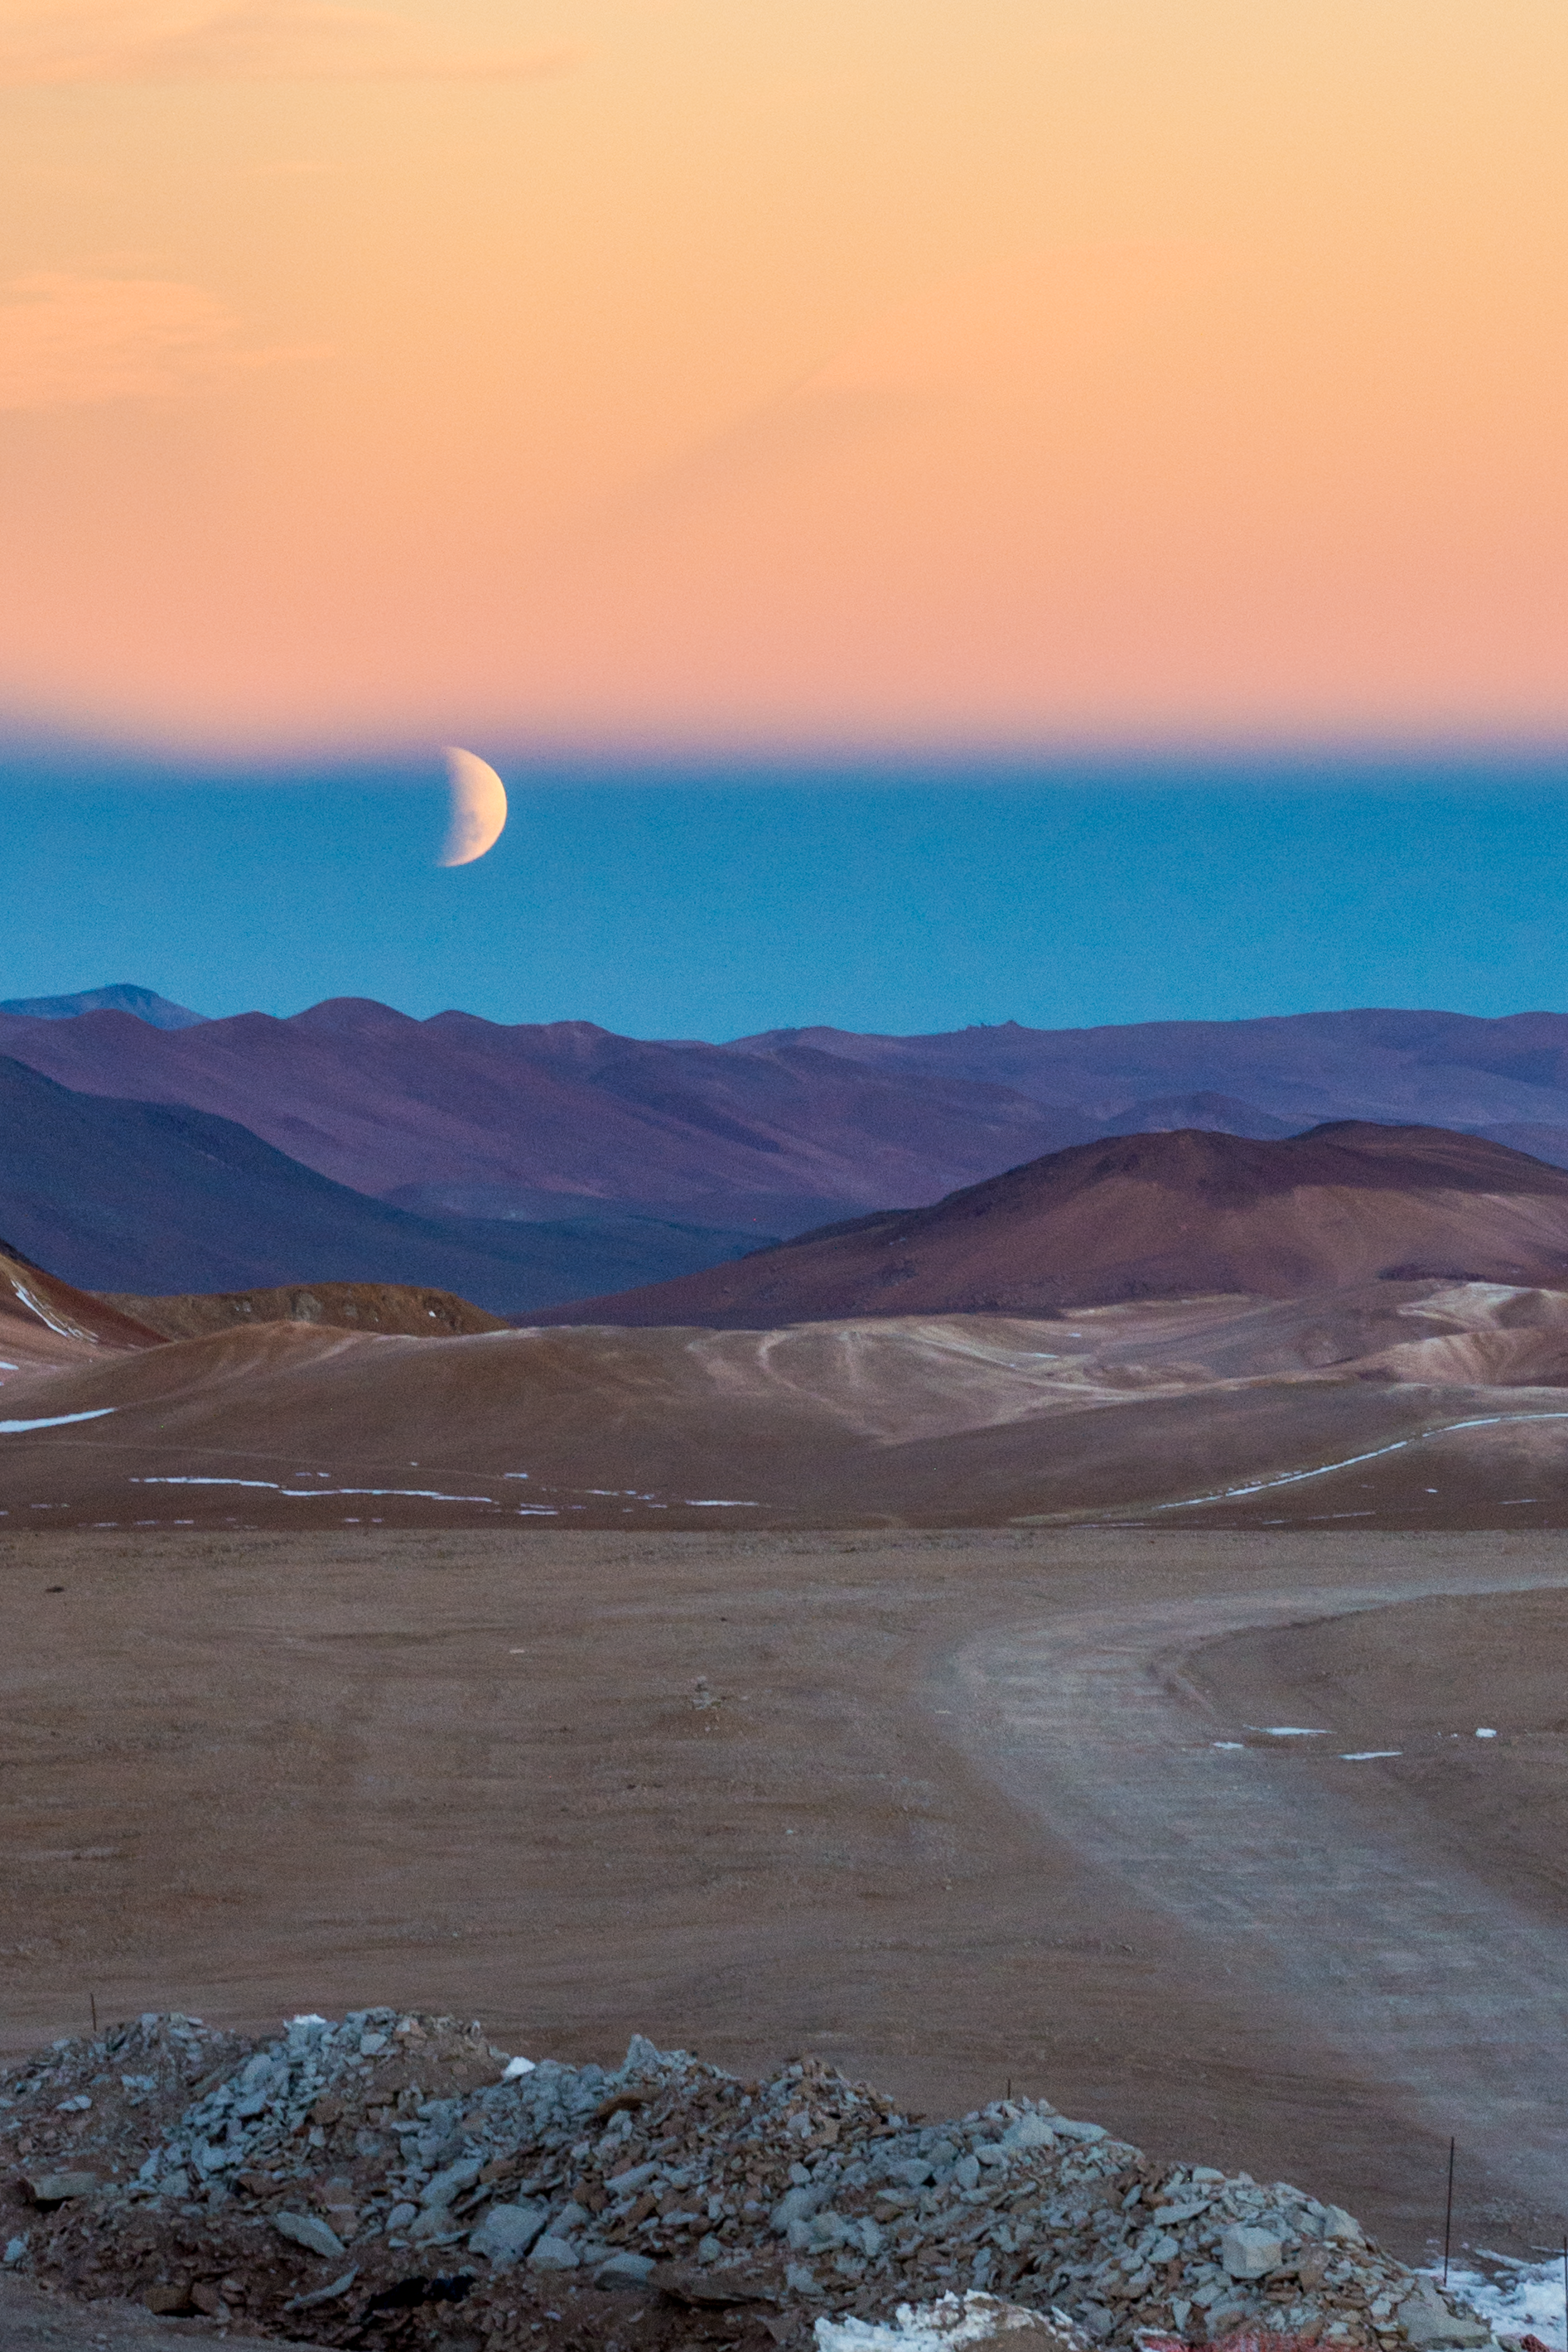

Lunar eclipse from the APEX telescope

A colourful view of a lunar eclipse as seen from the Atacama Pathfinder Experiment (APEX) telescope on the Chajnantor plateau, high in Chile's Atacama desert.

Credit: Carlos Durán/ESO